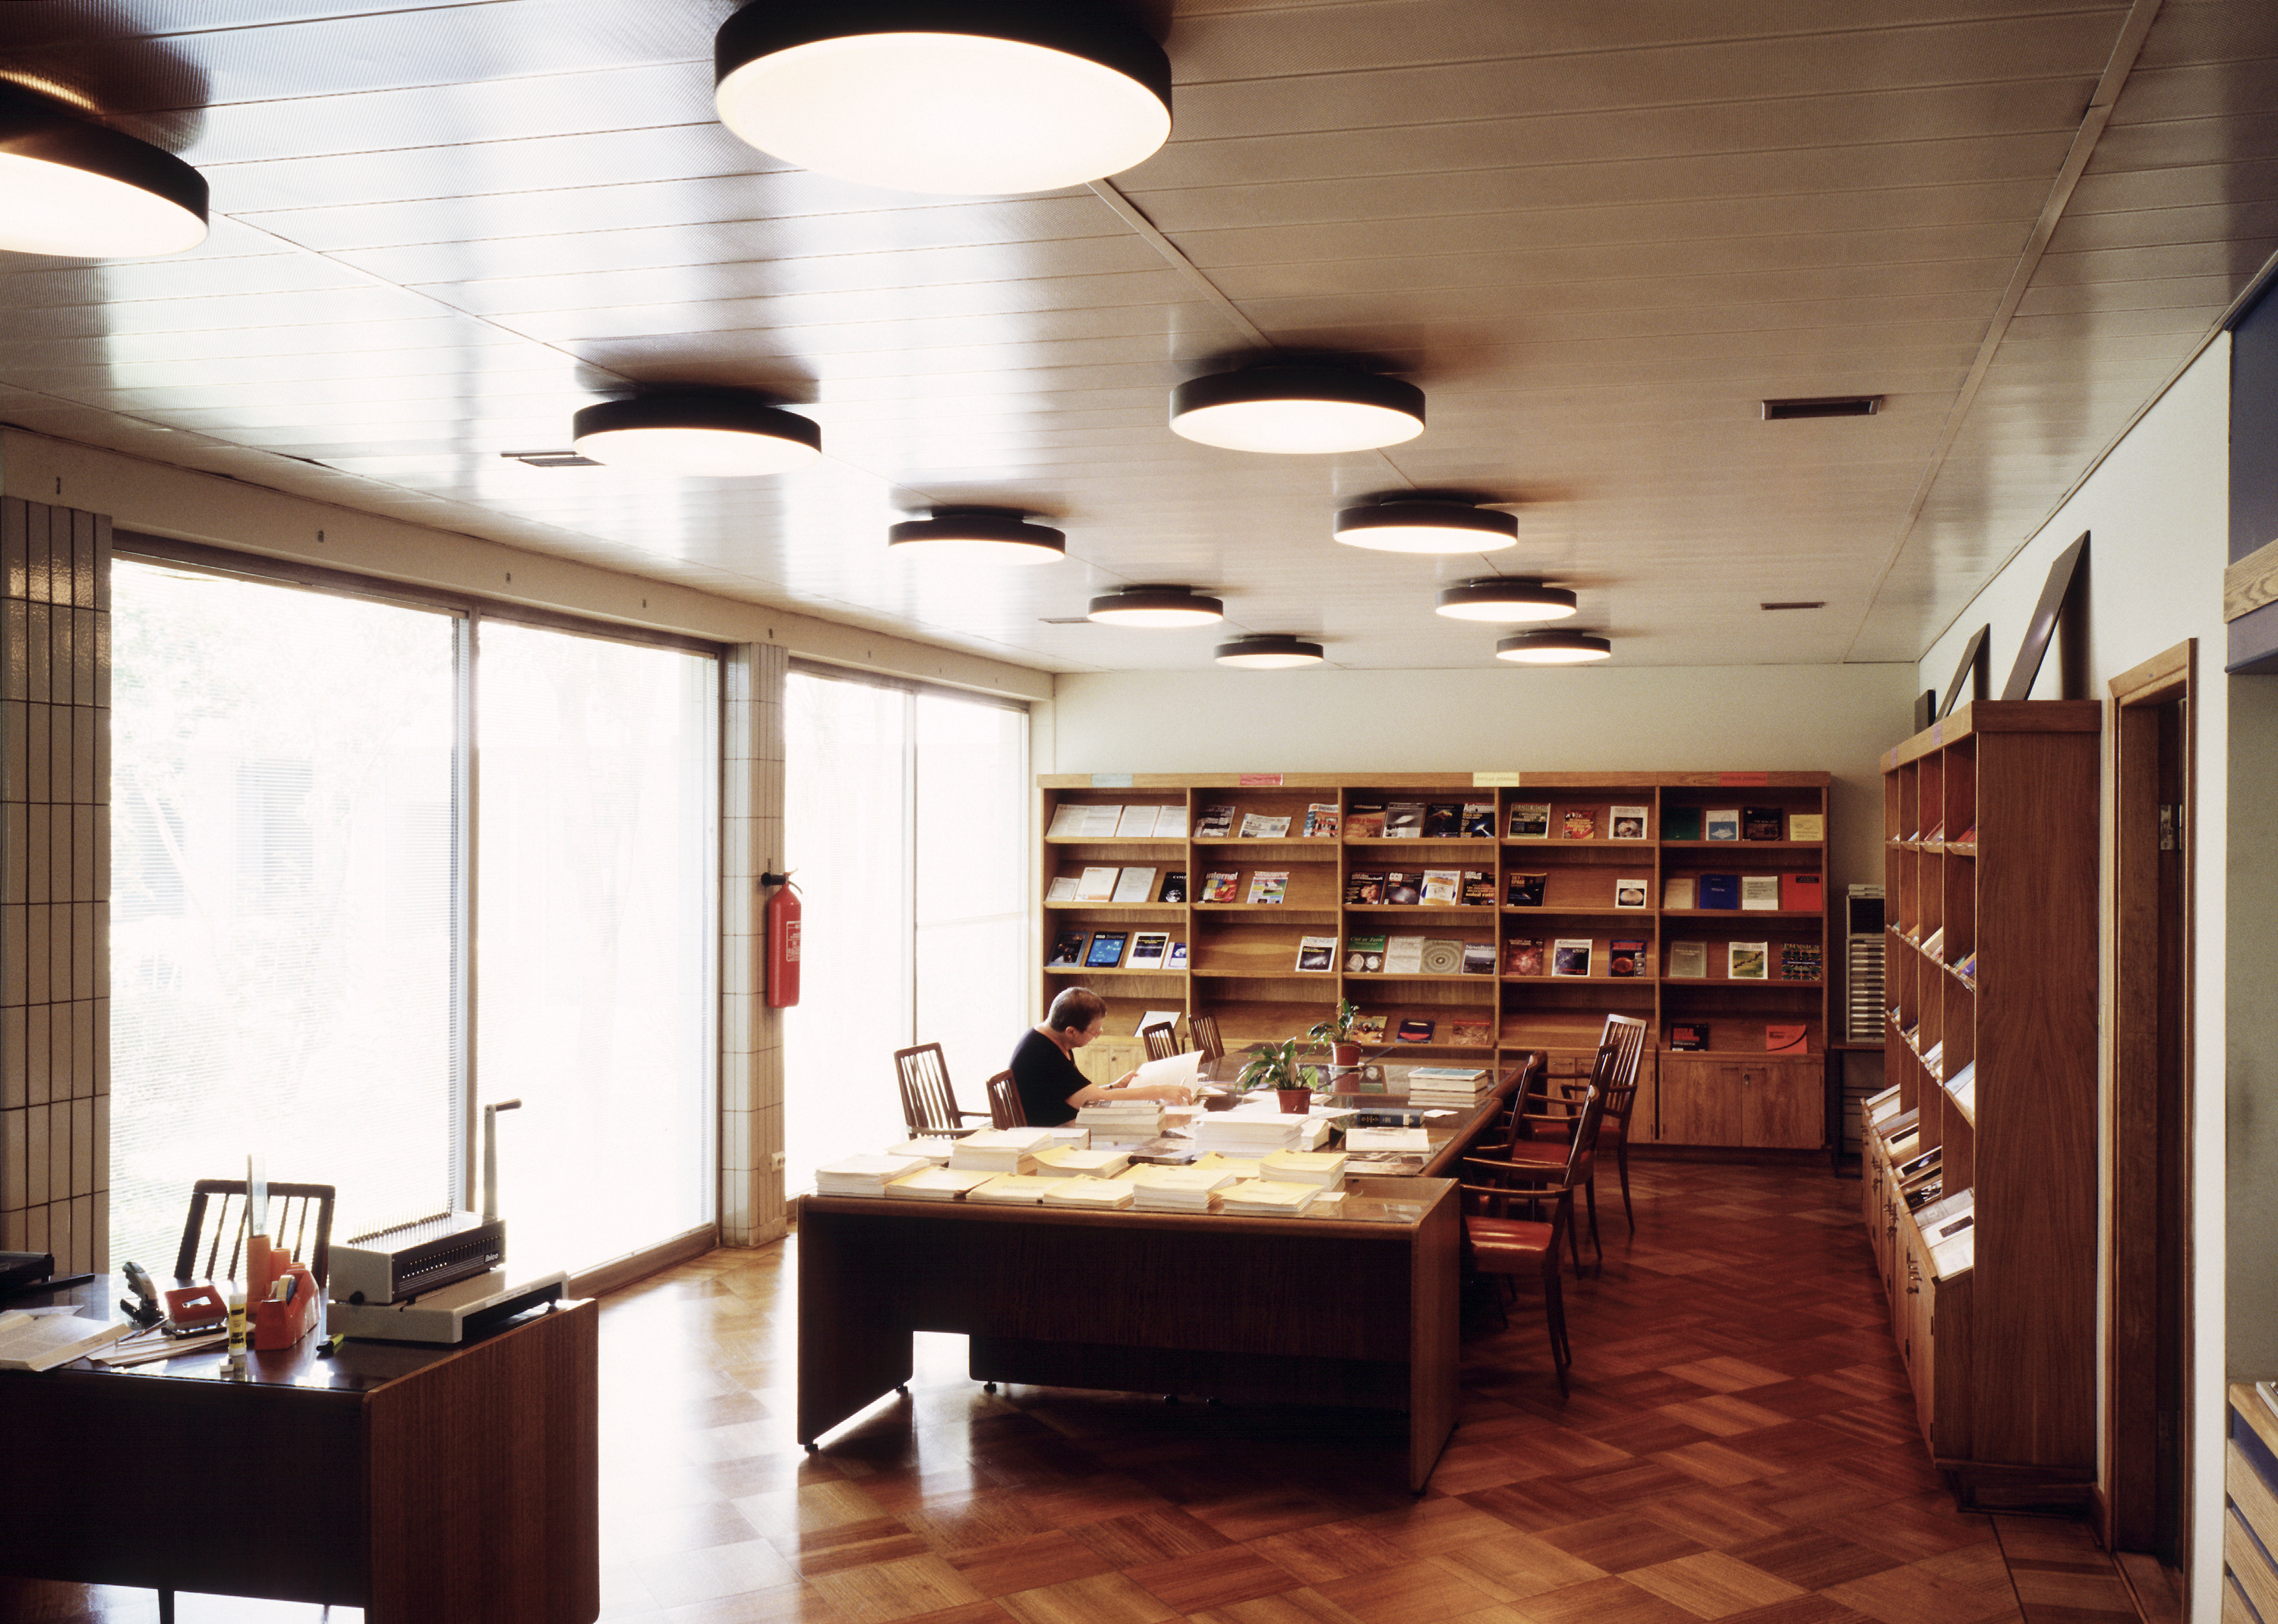

Vitacura office: the library

Image showing the library at The ESO offices in Santiago (Chile), located in the Vitacura district. The Santiago offices host astronomers, technicians and administrative staff.

Credit: ESO